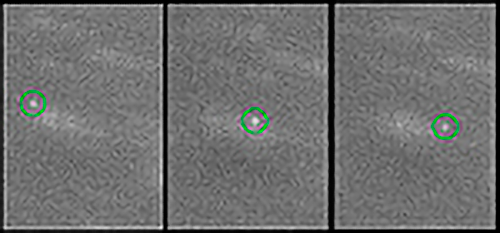

New Moons Found Around Neptune

The moon temporarily designated S/2002 N1 is shown here in images from the Cerro Tololo Inter-American Observatory's 4-meter Blanco telescope, which has been used to discover 3 new moons of Neptune. A high resolution image is available from the Harvard-Smithsonian Center for Astrophysics

Credit: Matt Holman, Harvard-Smithsonian Center for Astrophysics